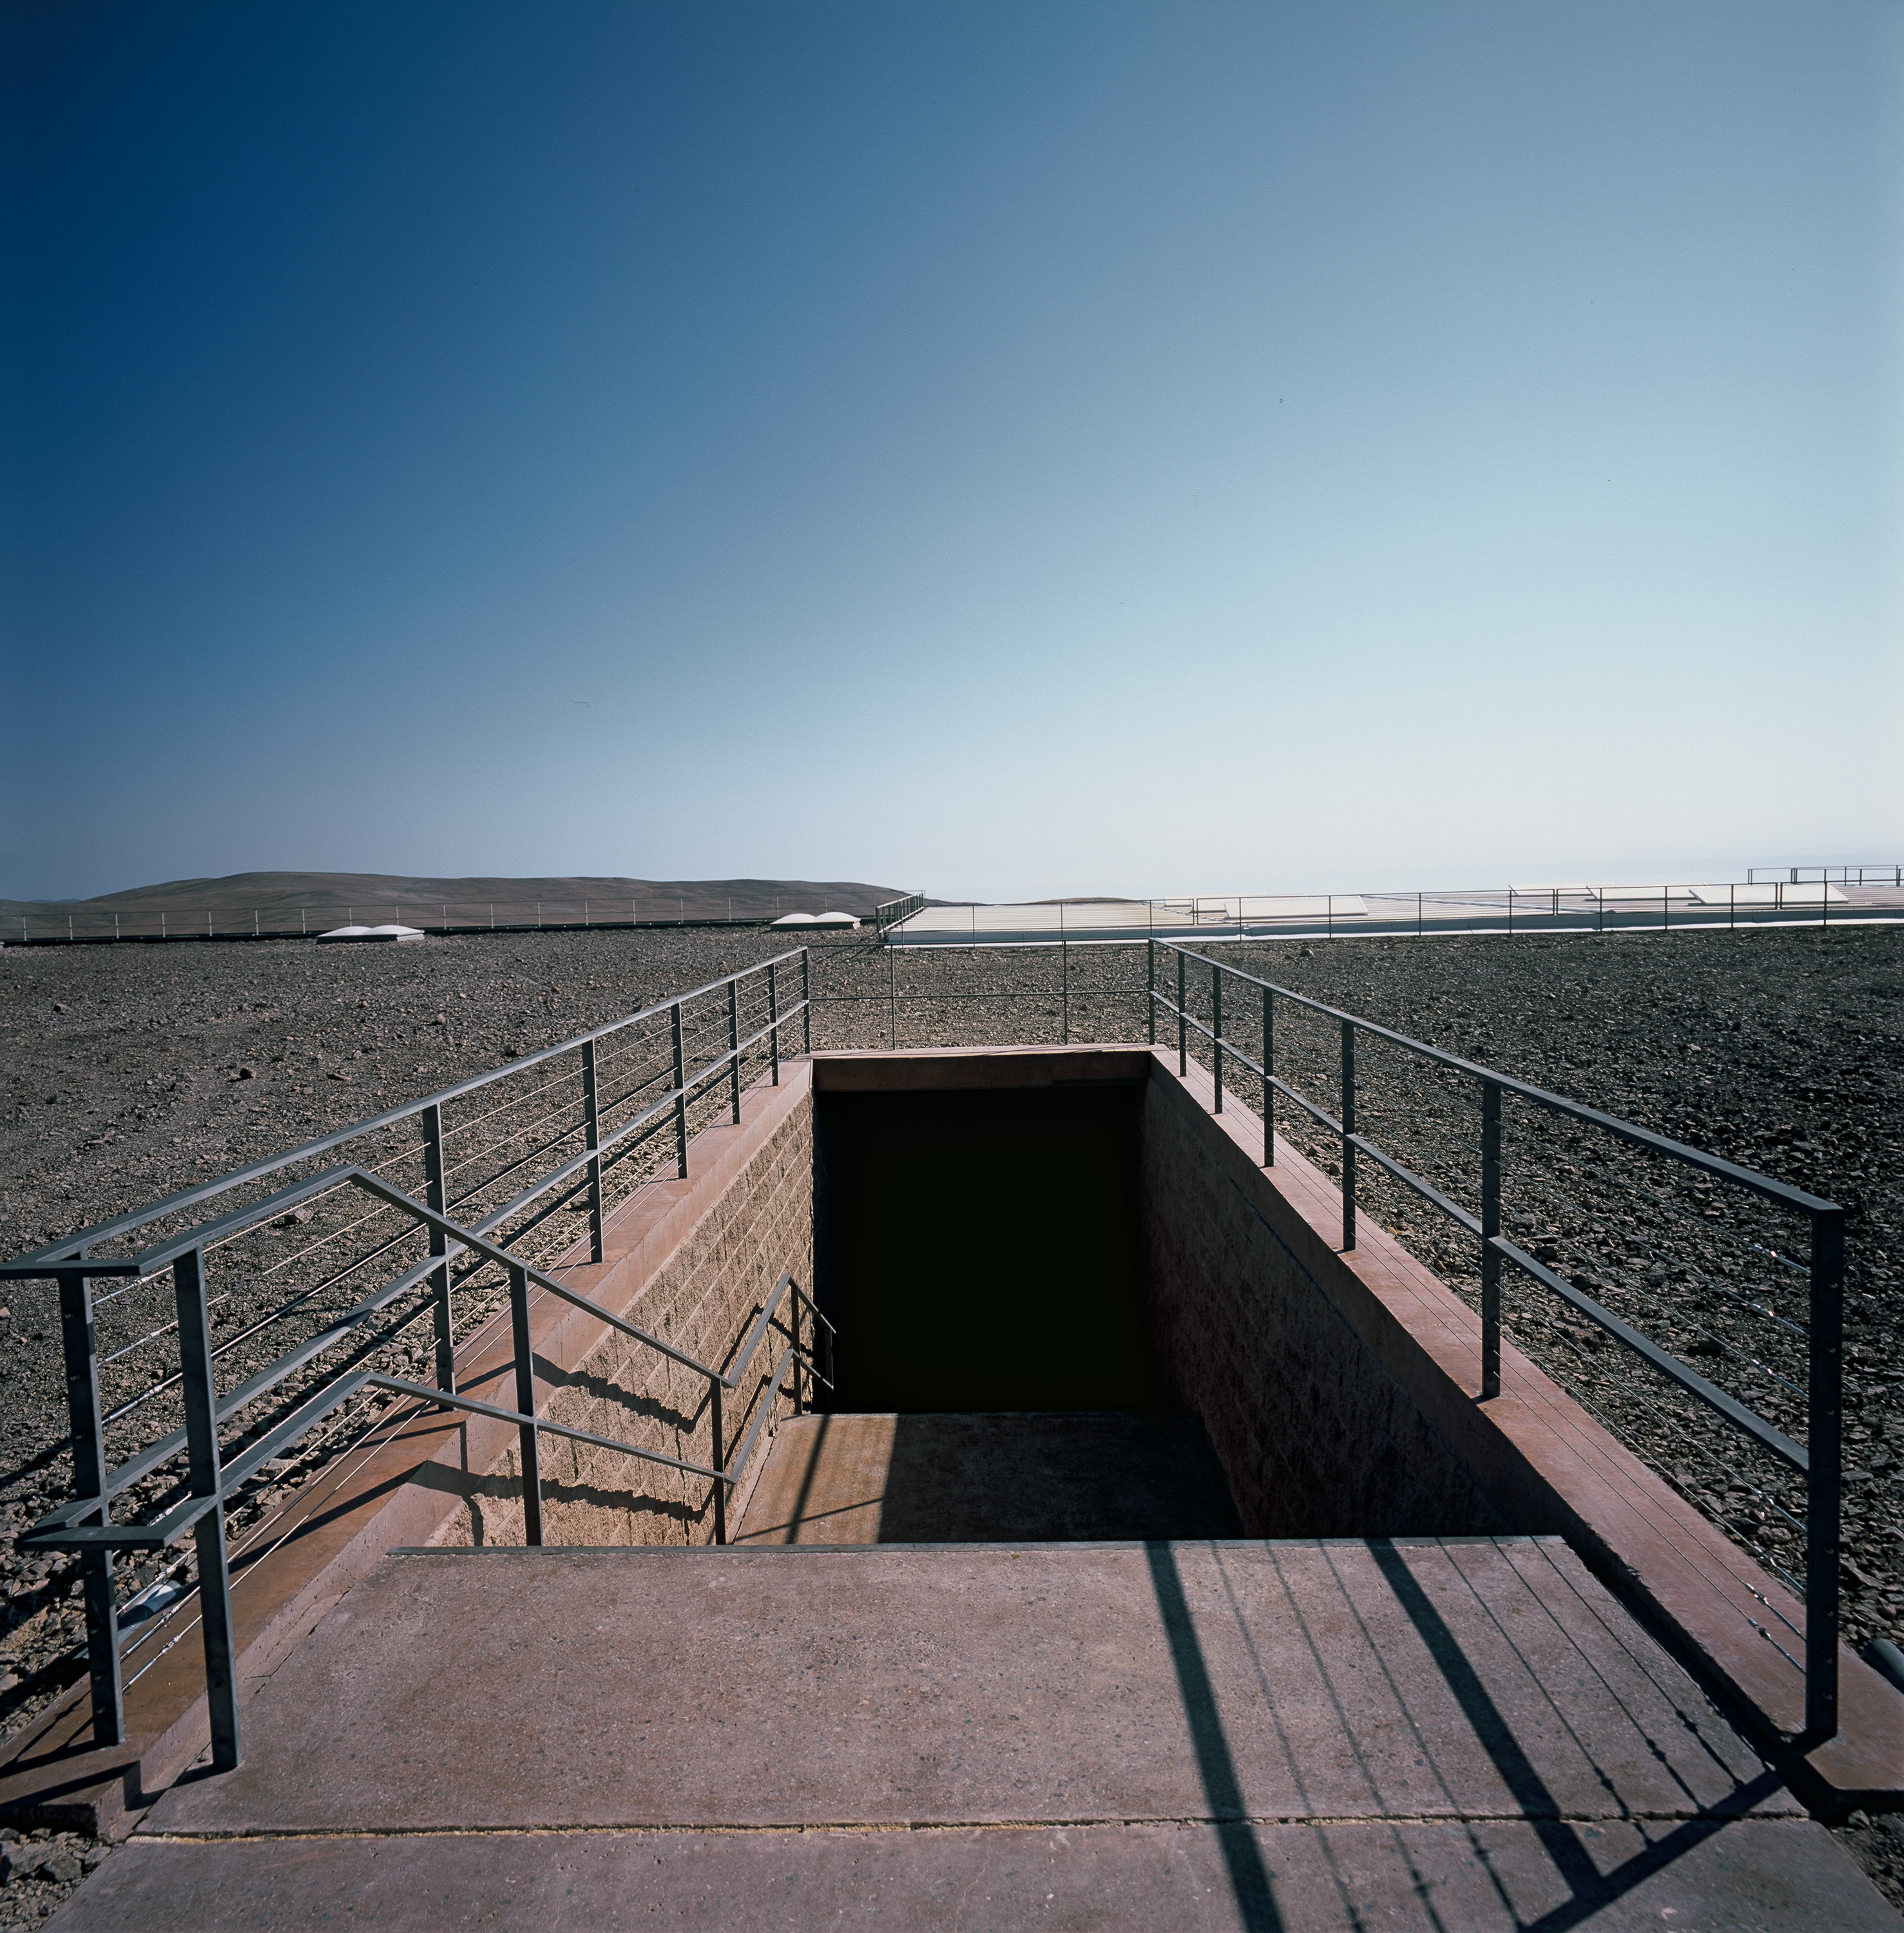

Paranal Residencia

The entrance to the Paranal Residencia. This image was obtained in March 2002.

Credit: ESO